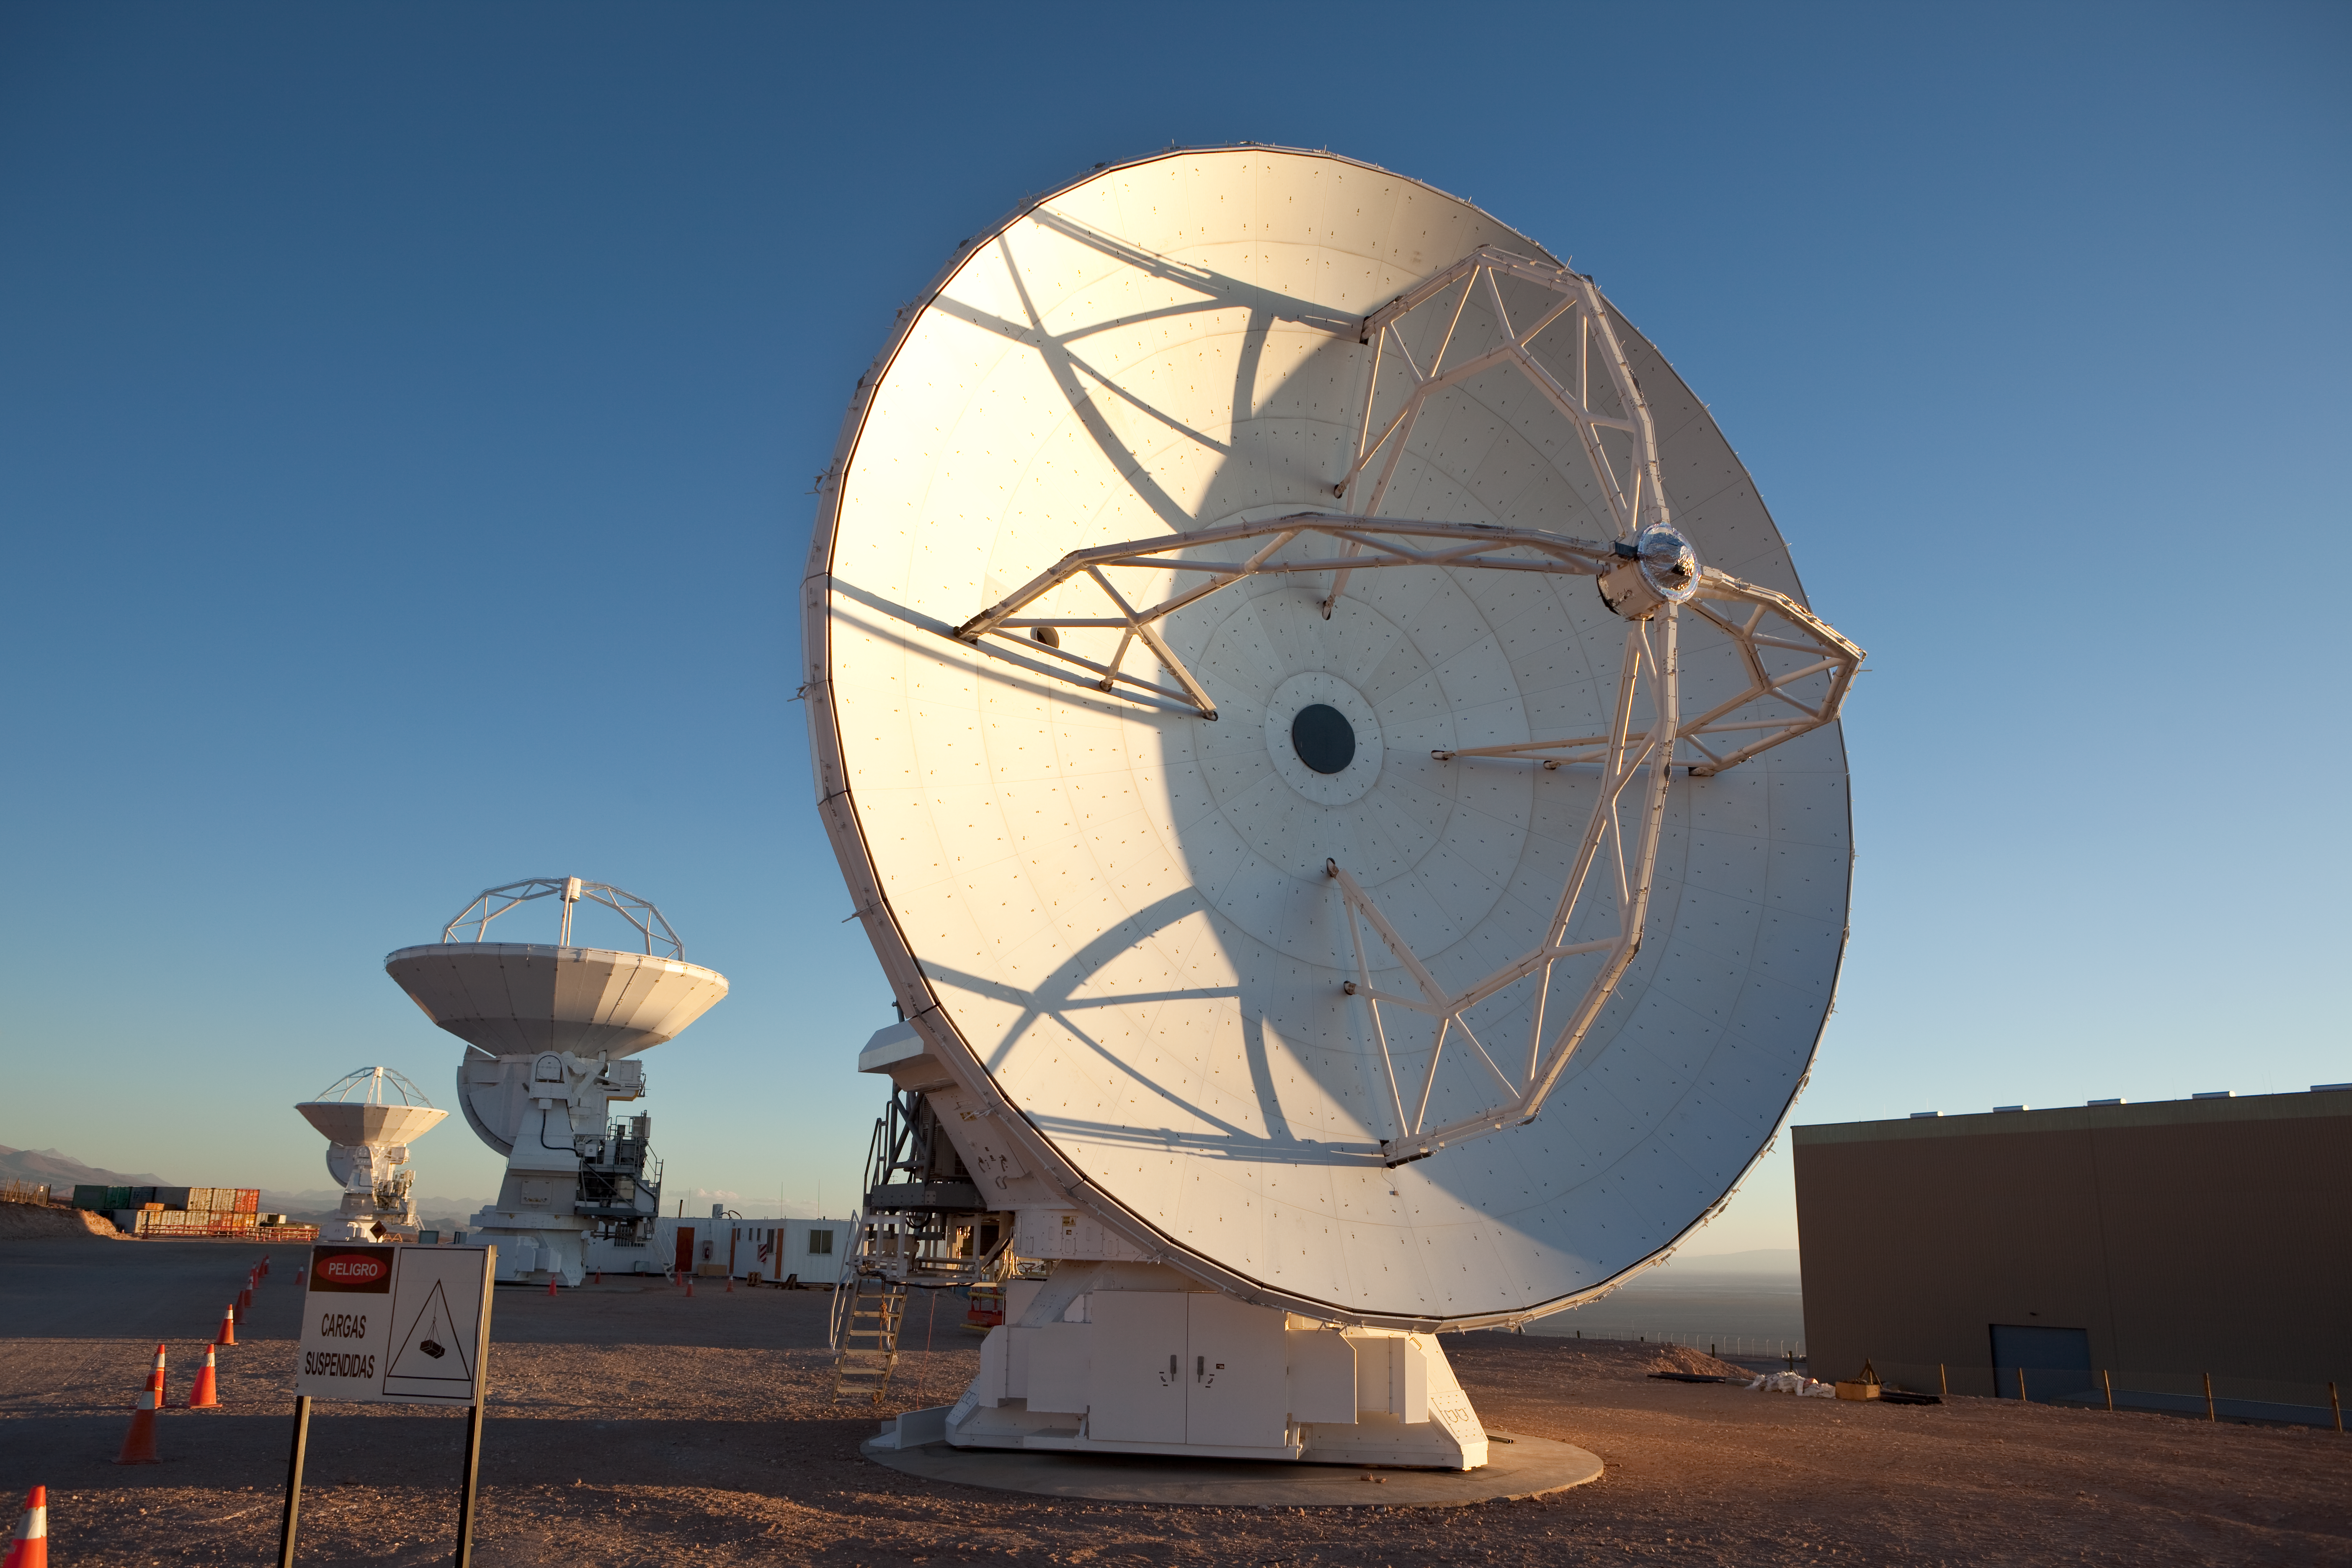

ALMA antennas

Japanese ALMA antenna in the foreground with the American hanger seen to the right. Image taken in March 2009.

Credit: ALMA (ESO/NAOJ/NRAO)